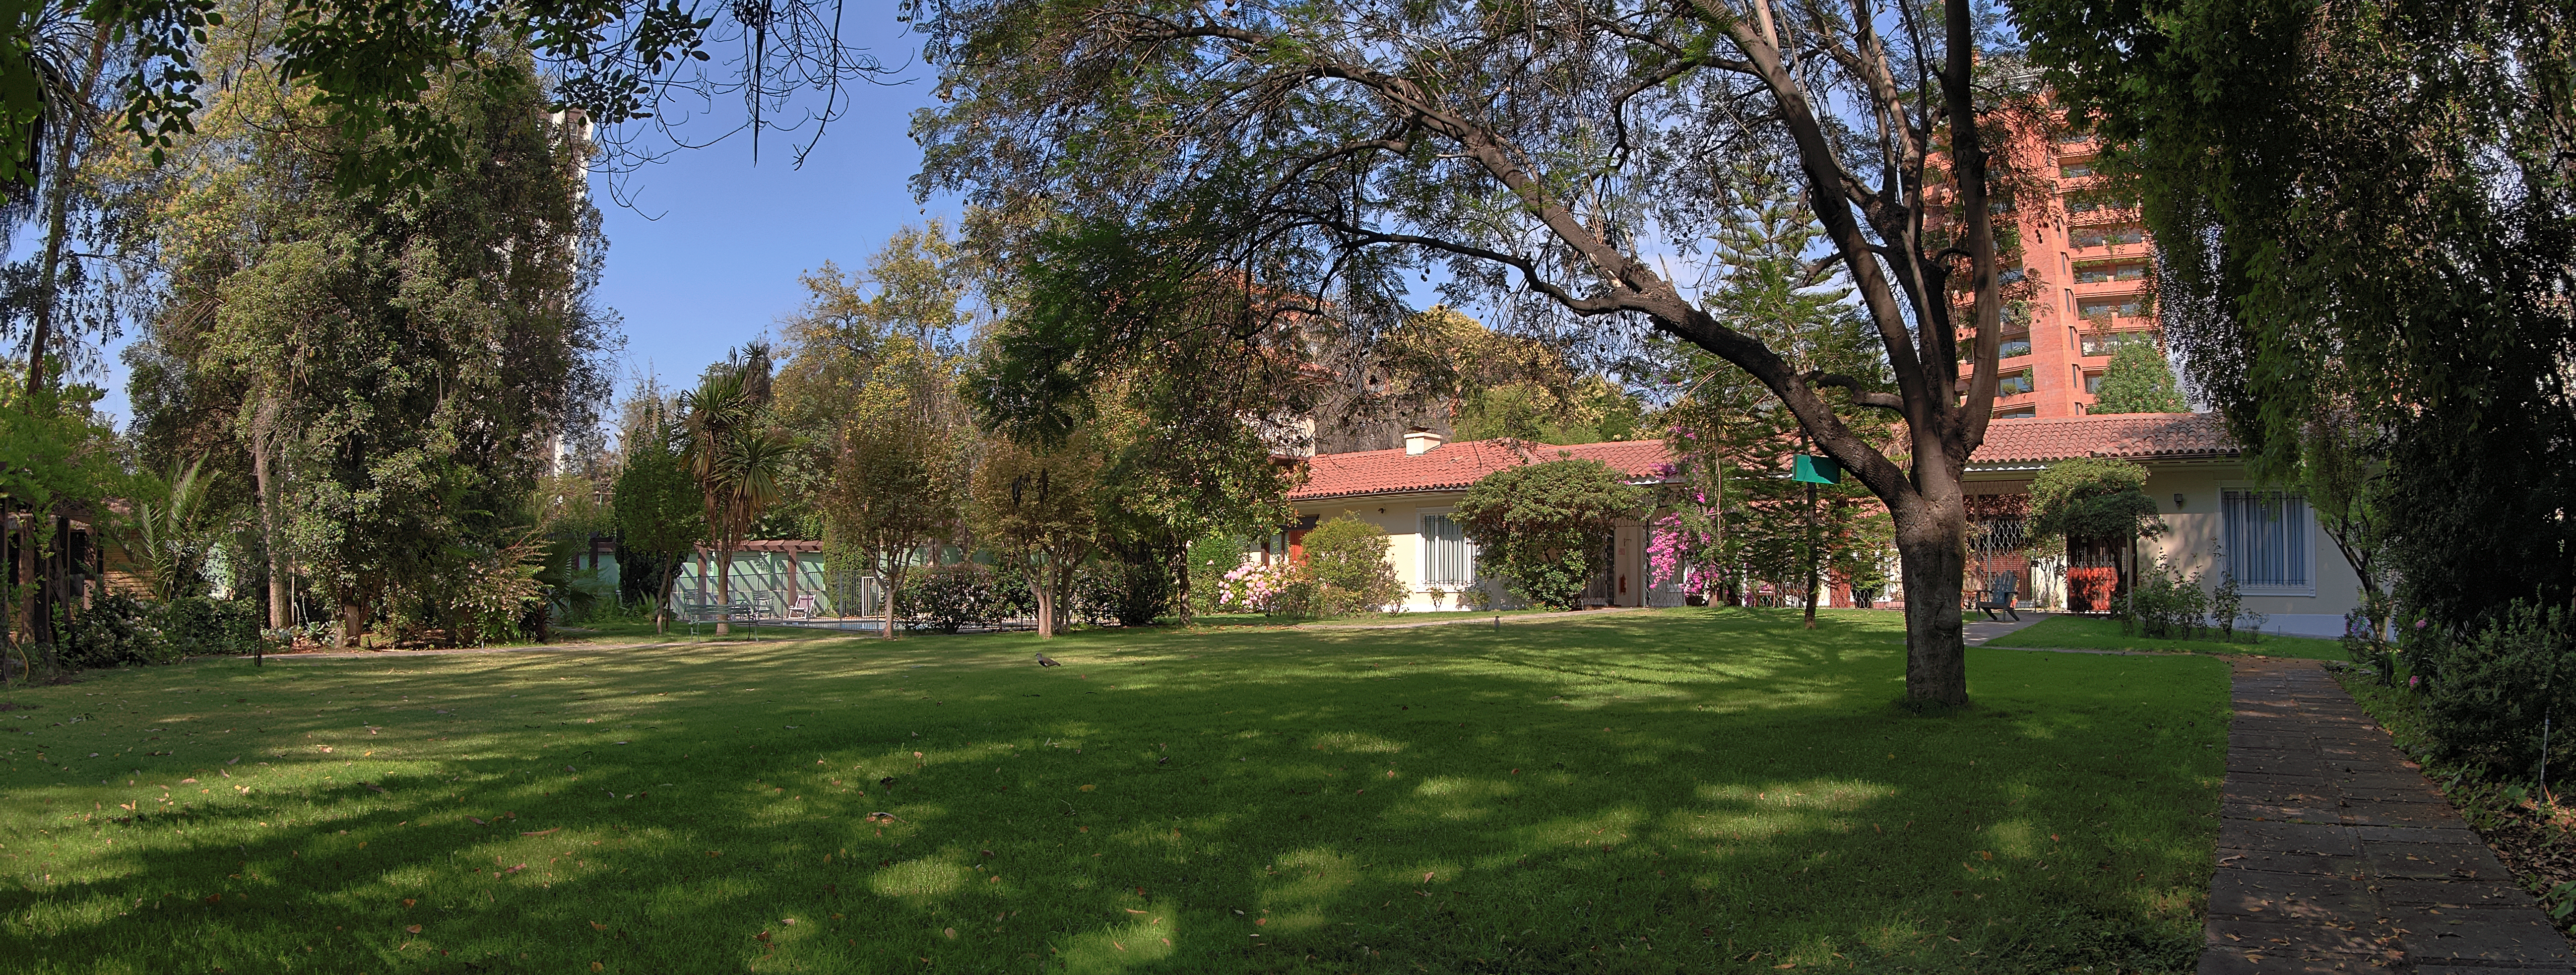

The Vitacura Guesthouse gardens

The lush gardens of the ESO Guesthouse in Vitacura — the official lodge for visiting astronomers and ESO staff travelling to ESO sites — are revealed in this image.

The astronomers and scientists involved in the exciting and innovative Pale Red Dot campaign — a scientific outreach project that will allow the public to follow a planet hunt as it happens — will stay at the Guesthouse whilst using the HARPS spectrograph, installed on ESO's 3.6-metre telescope at the La Silla Observatory.

Pale Red Dot is an international search for an Earth-like exoplanet around the closest star to us, Proxima Centauri. It will use HARPS, attached to ESO’s 3.6-metre telescope at La Silla Observatory, as well as the Las Cumbres Observatory Global Telescope Network (LCOGT) and the Burst Optical Observer and Transient Exploring System (BOOTES). The public will see how teams of astronomers with different specialities work together to collect, analyse and interpret data, which may or may not be able to confirm the presence of an Earth-like planet orbiting our nearest neighbour. The outreach campaign consists ofblog posts and social media updates on the Pale Red Dot Twitter account and using the hashtag#PaleRedDot. For more information visit the Pale Red Dot website: http://www.palereddot.org

Credit: ESO/A. Santerne